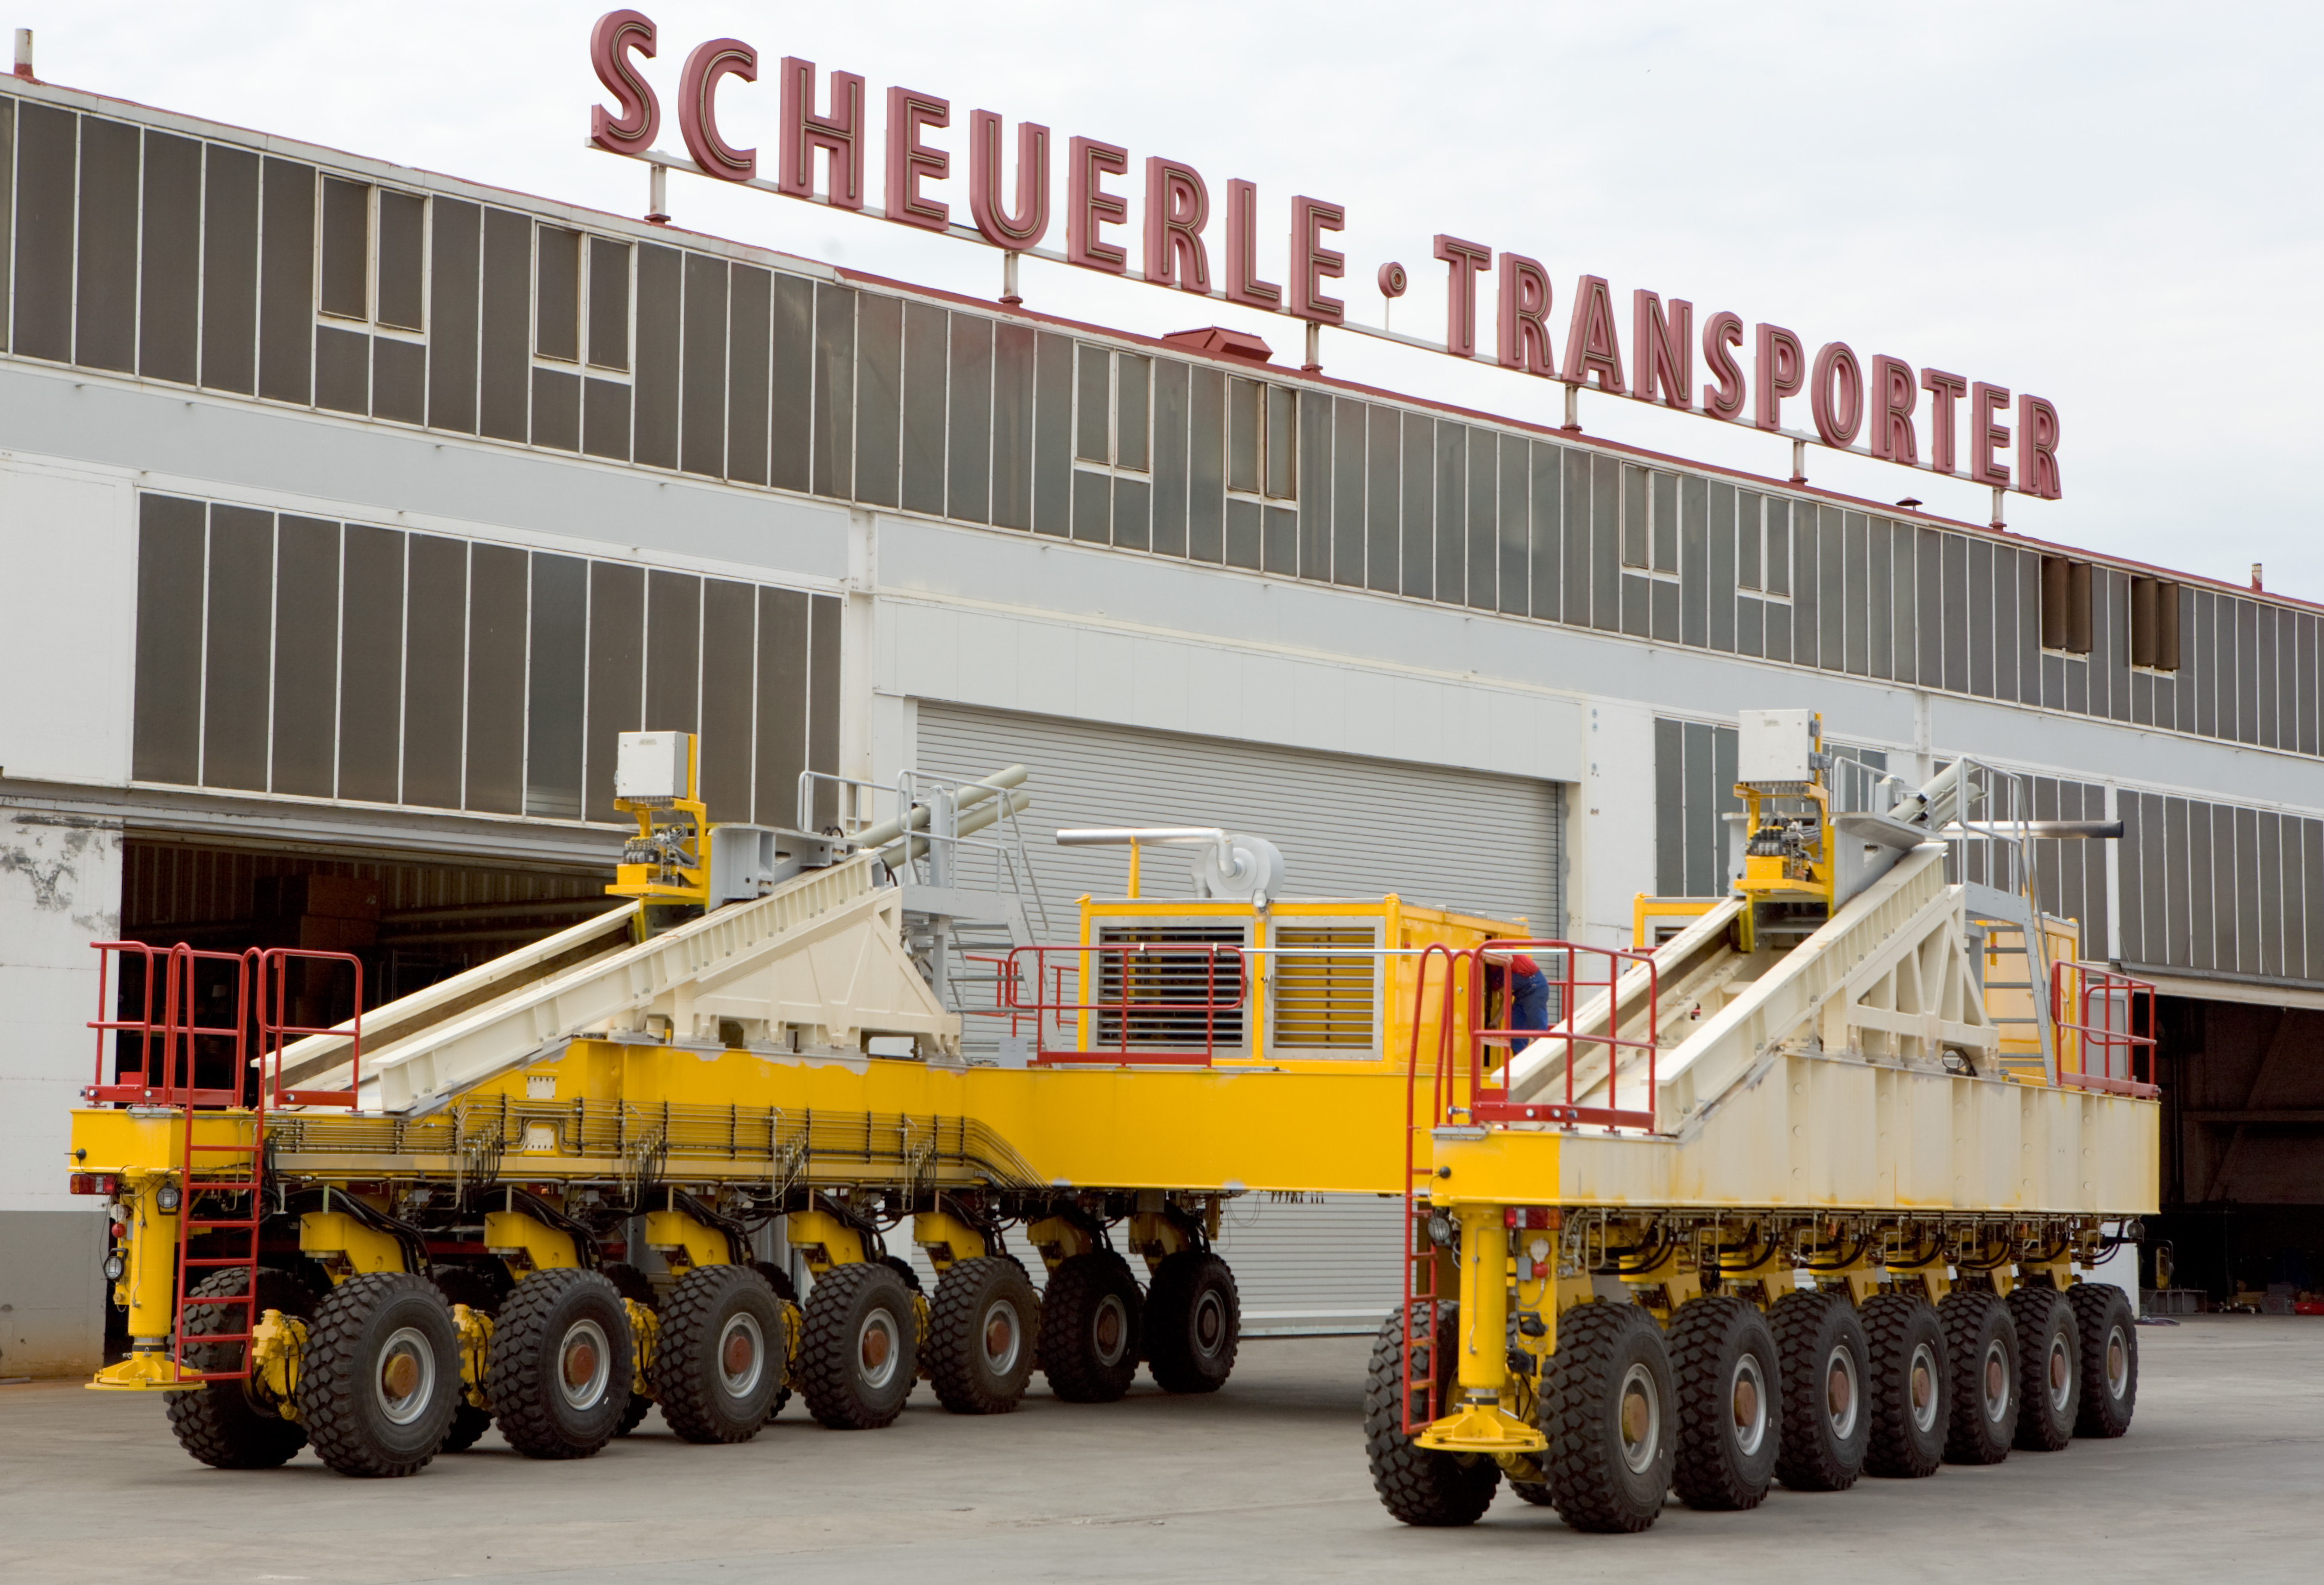

ALMA antenna transporters

The two inclined elevators on the side of the vehicle are necessary when lifting up the heavy antennas to ensure that the load is supported by all the wheels. The two ALMA antenna transporters have to be highly reliable as operate at 5000m altitude in the driest place on Earth, 365 days a year.

Credit: ALMA (ESO/NAOJ/NRAO)